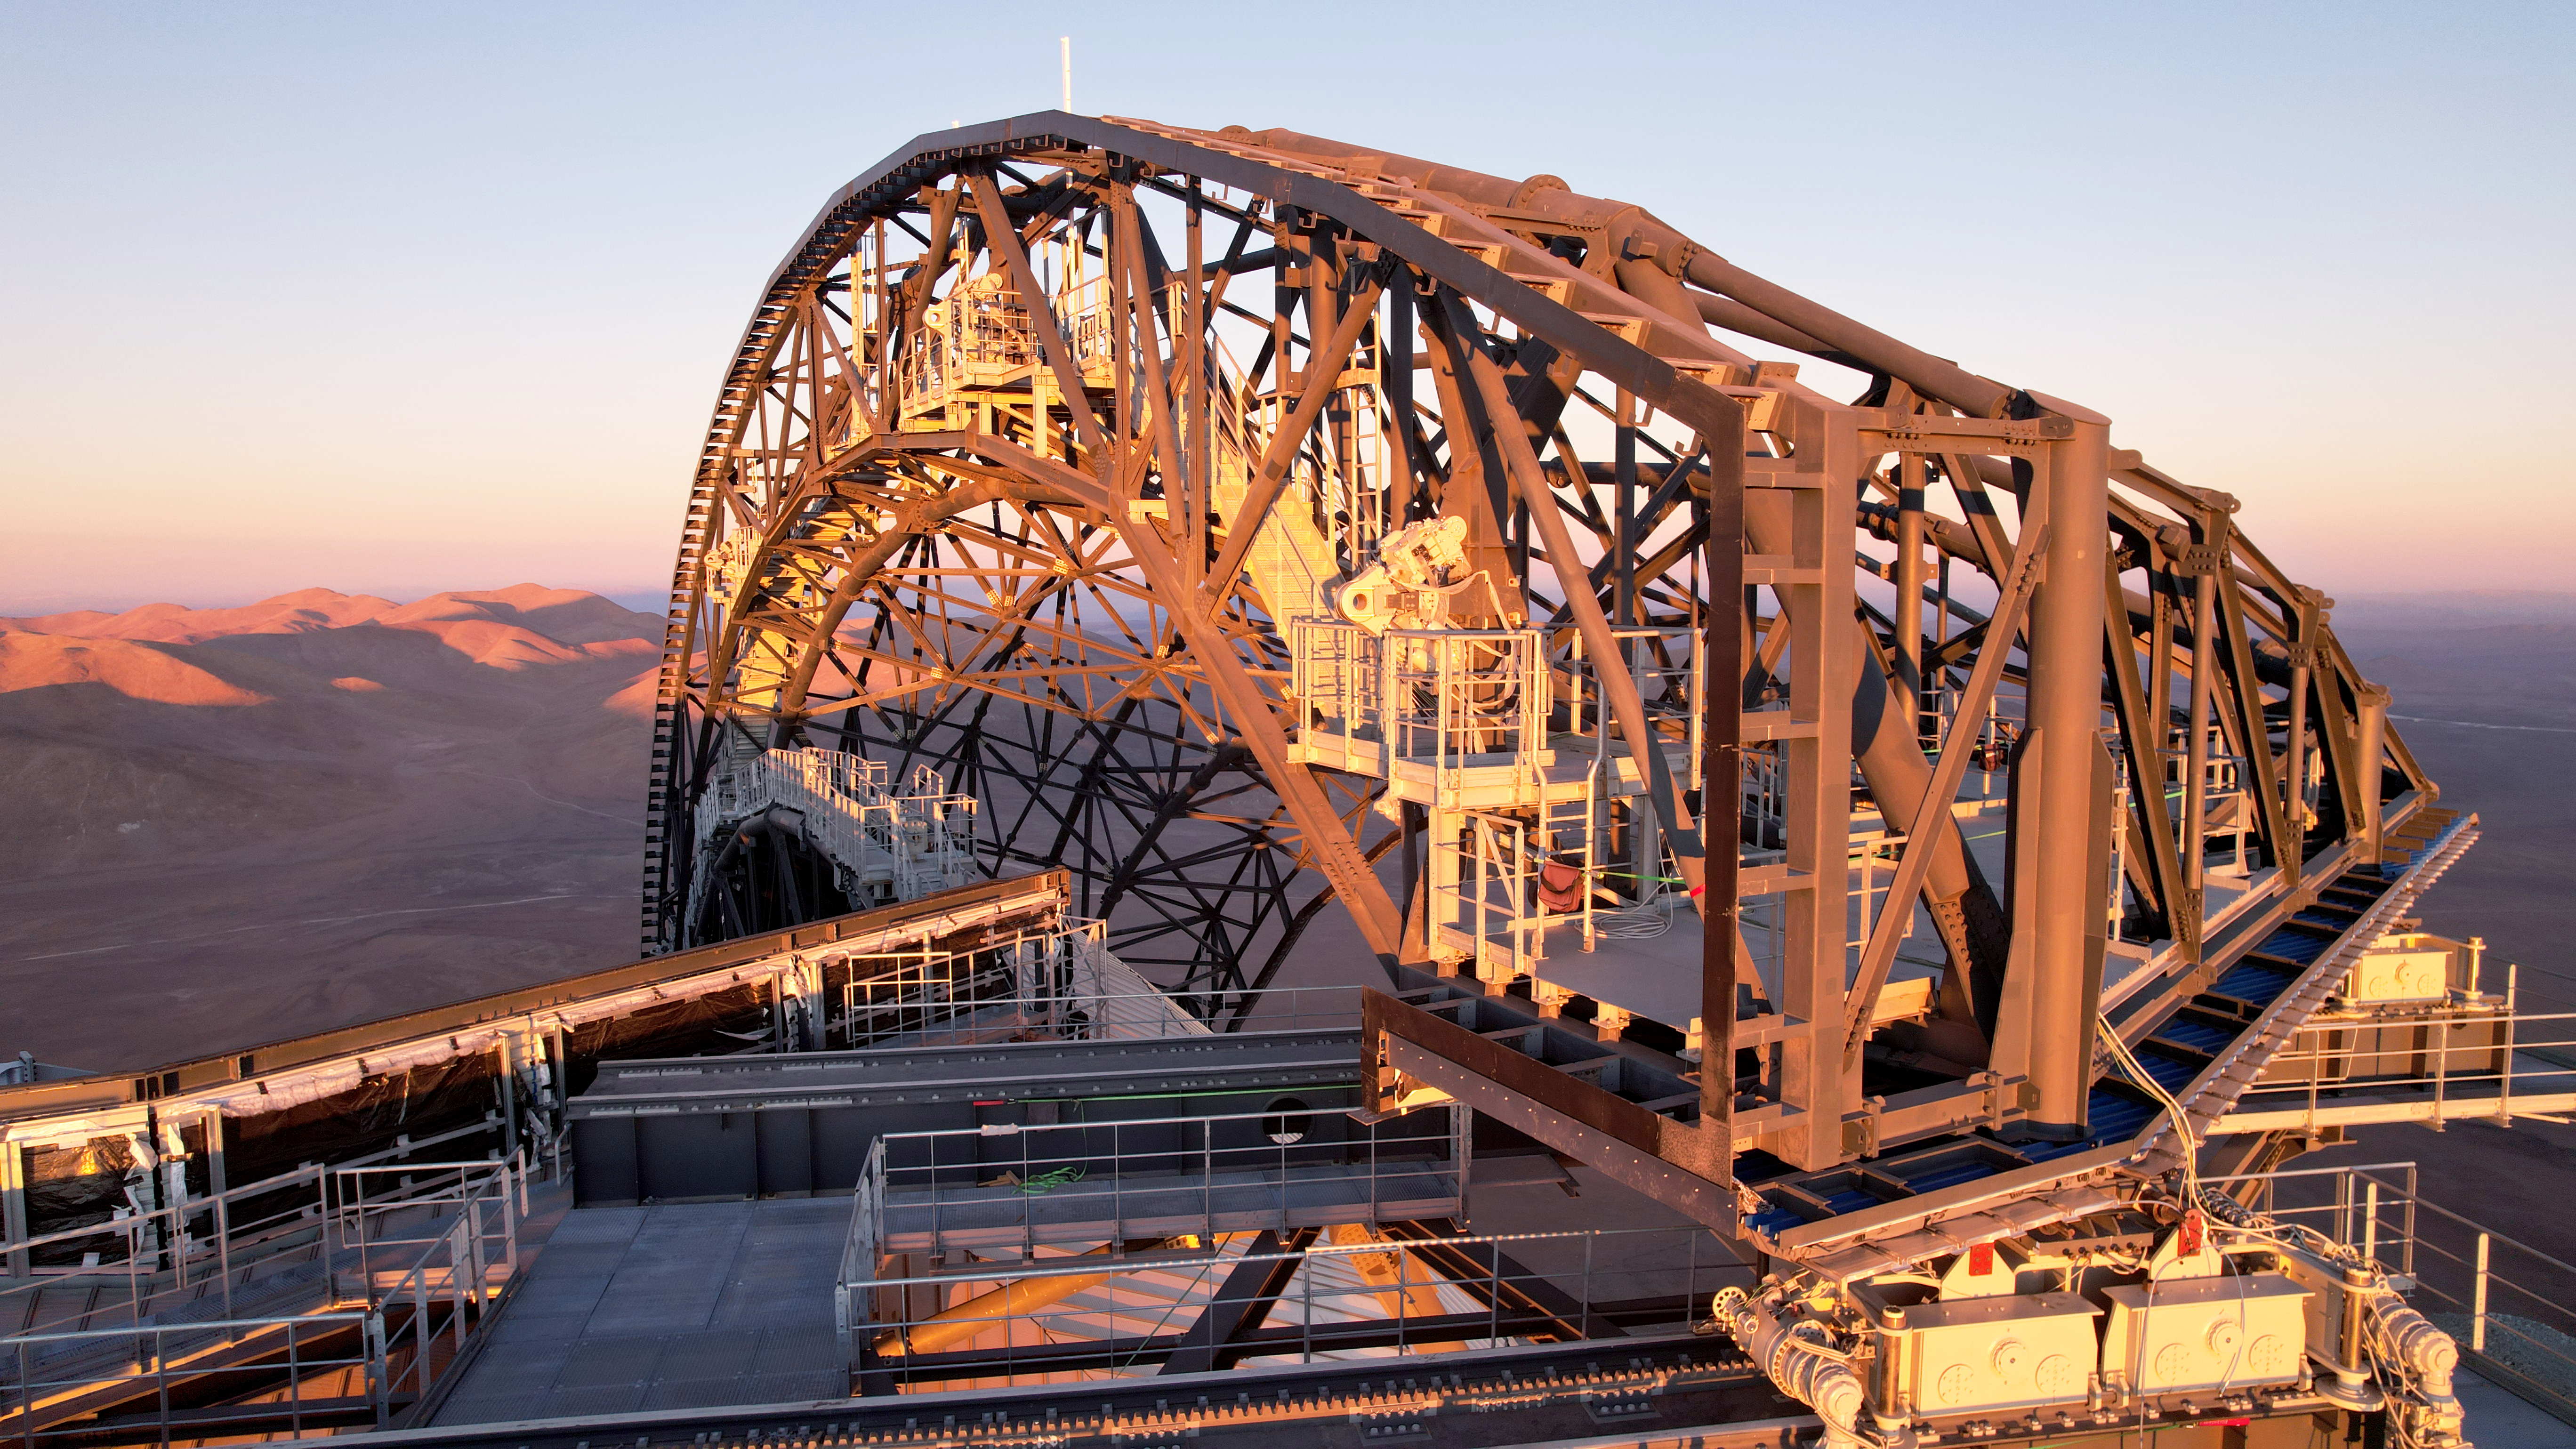

The framework of a future door

This photo, taken on 1 May 2025 at Cerro Armazones in Chile's Atacama desert, gives us a close look at the construction of one of the dome doors of ESO's Extremely Large Telescope. The scaffolding structure seen here will soon be covered in a protective cladding made from aluminium and other thermally insulating materials, which will also protect the telescope inside from the harsh environment around it. While the terrain may be tough, it is also ideal for a telescope, since this dusty desert is one of the driest in the world, with a rich dark sky heritage that is excellent for astronomical observations.

Credit: ESO/G. Vecchia